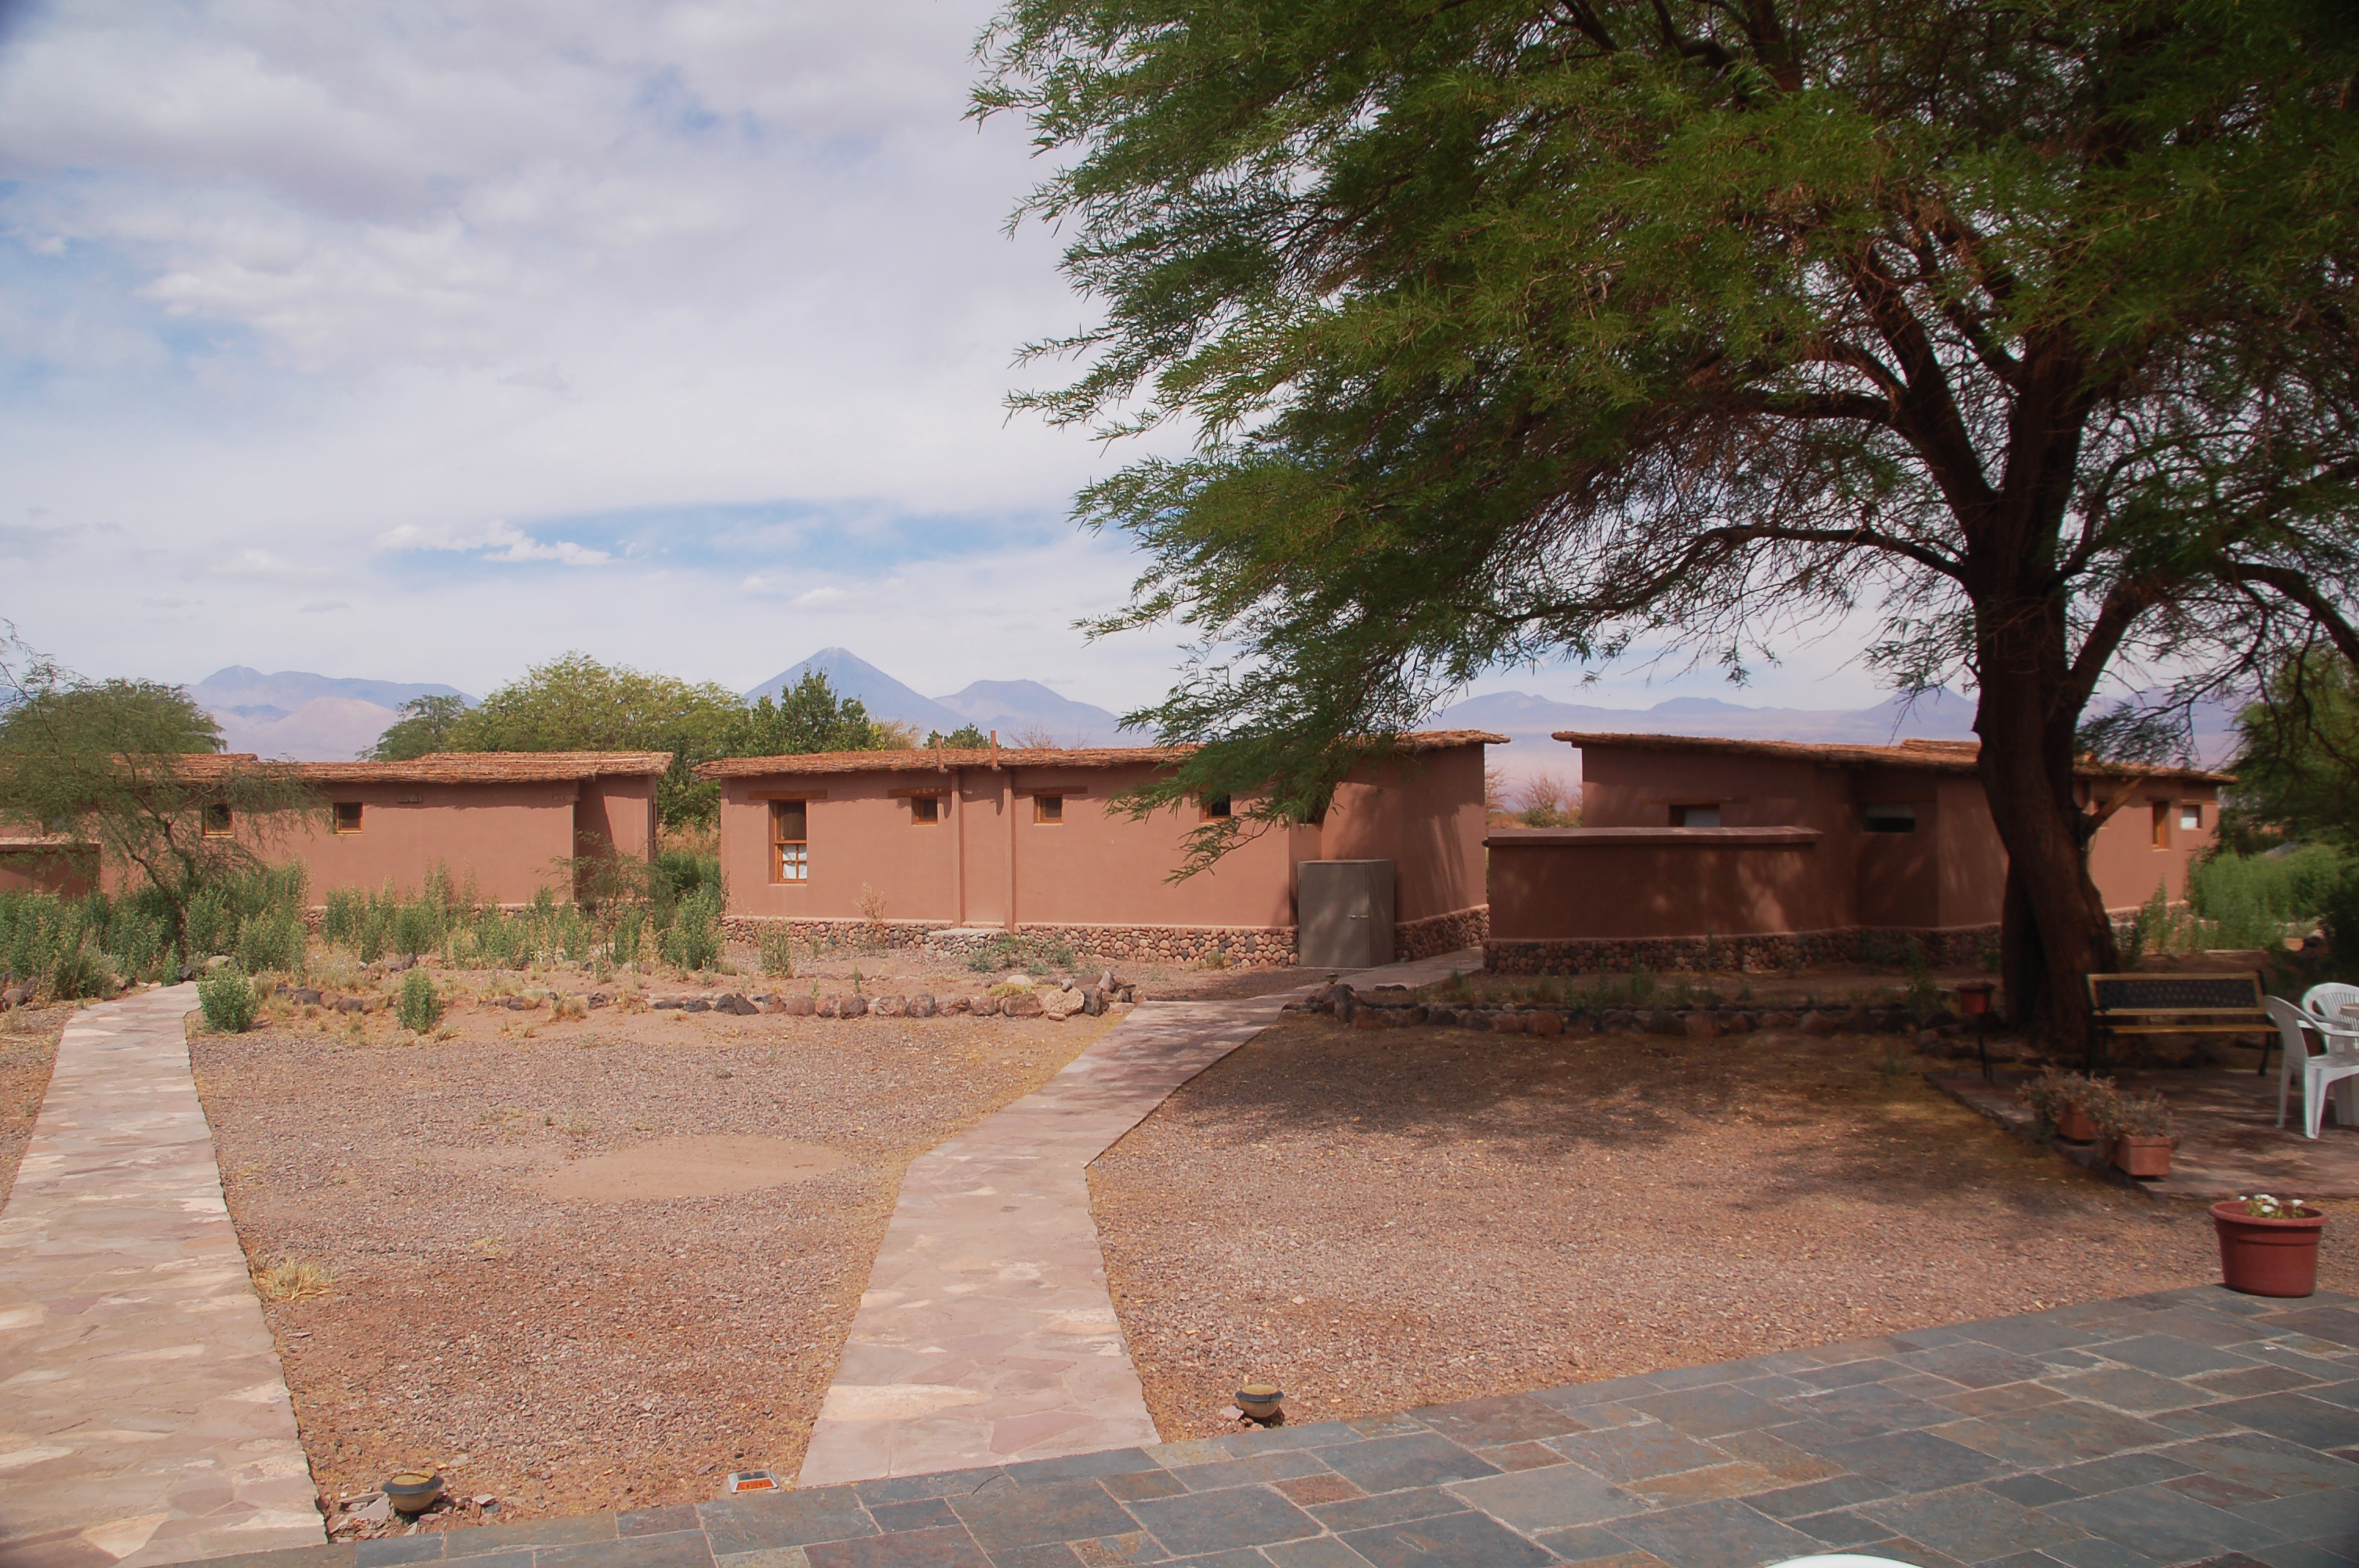

APEX Sequitor Base

View of the Atacama Pathfinder Experiment (APEX) Sequitor Base in the Chilean Andes. APEX is a collaboration between the Max Planck Institut für Radioastronomie, Onsala Space Observatory (OSO) and ESO. The telescope was manufactured by VERTEX Antennentechnik in Duisburg, Germany. Astronomers observing with APEX can see cold dust and gas in both the Milky Way and in distant galaxies

Credit: ESO